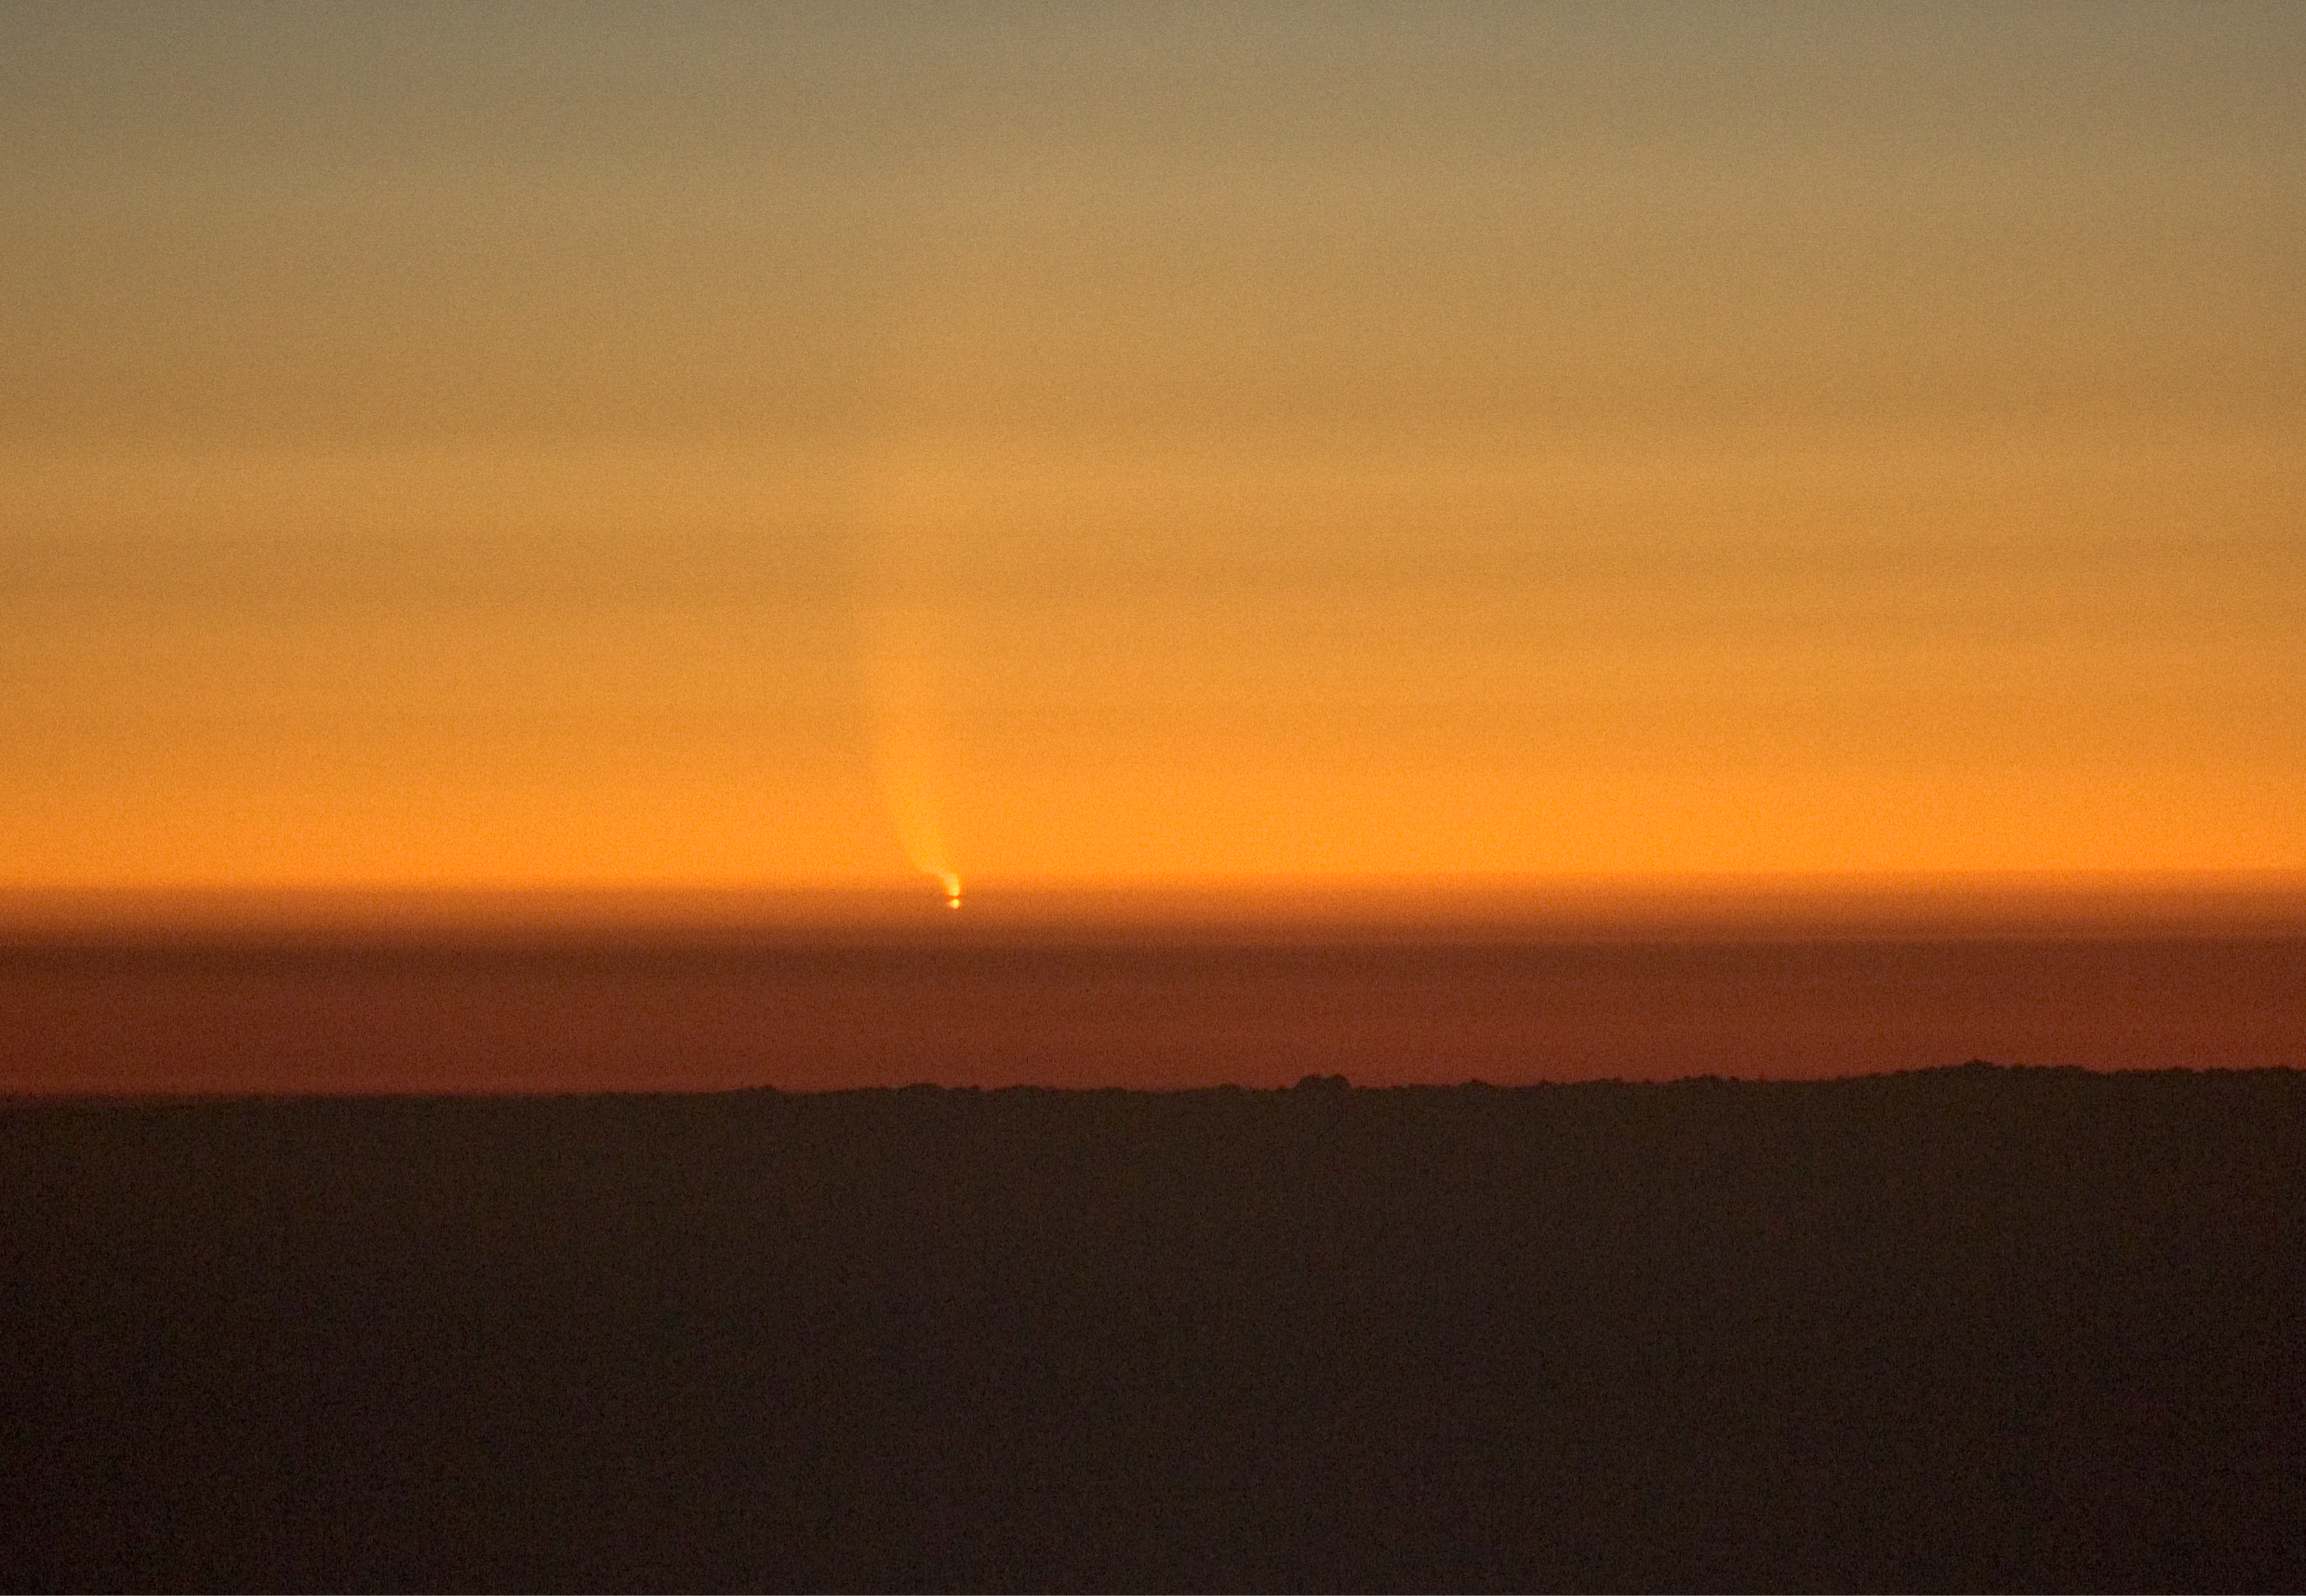

Comet McNaught over the Pacific

The Comet McNaught observed in the evening of 16 January 2007 from Paranal. The comet's image gets bent through the atmosphere and cloud layers.

Credit: ESO